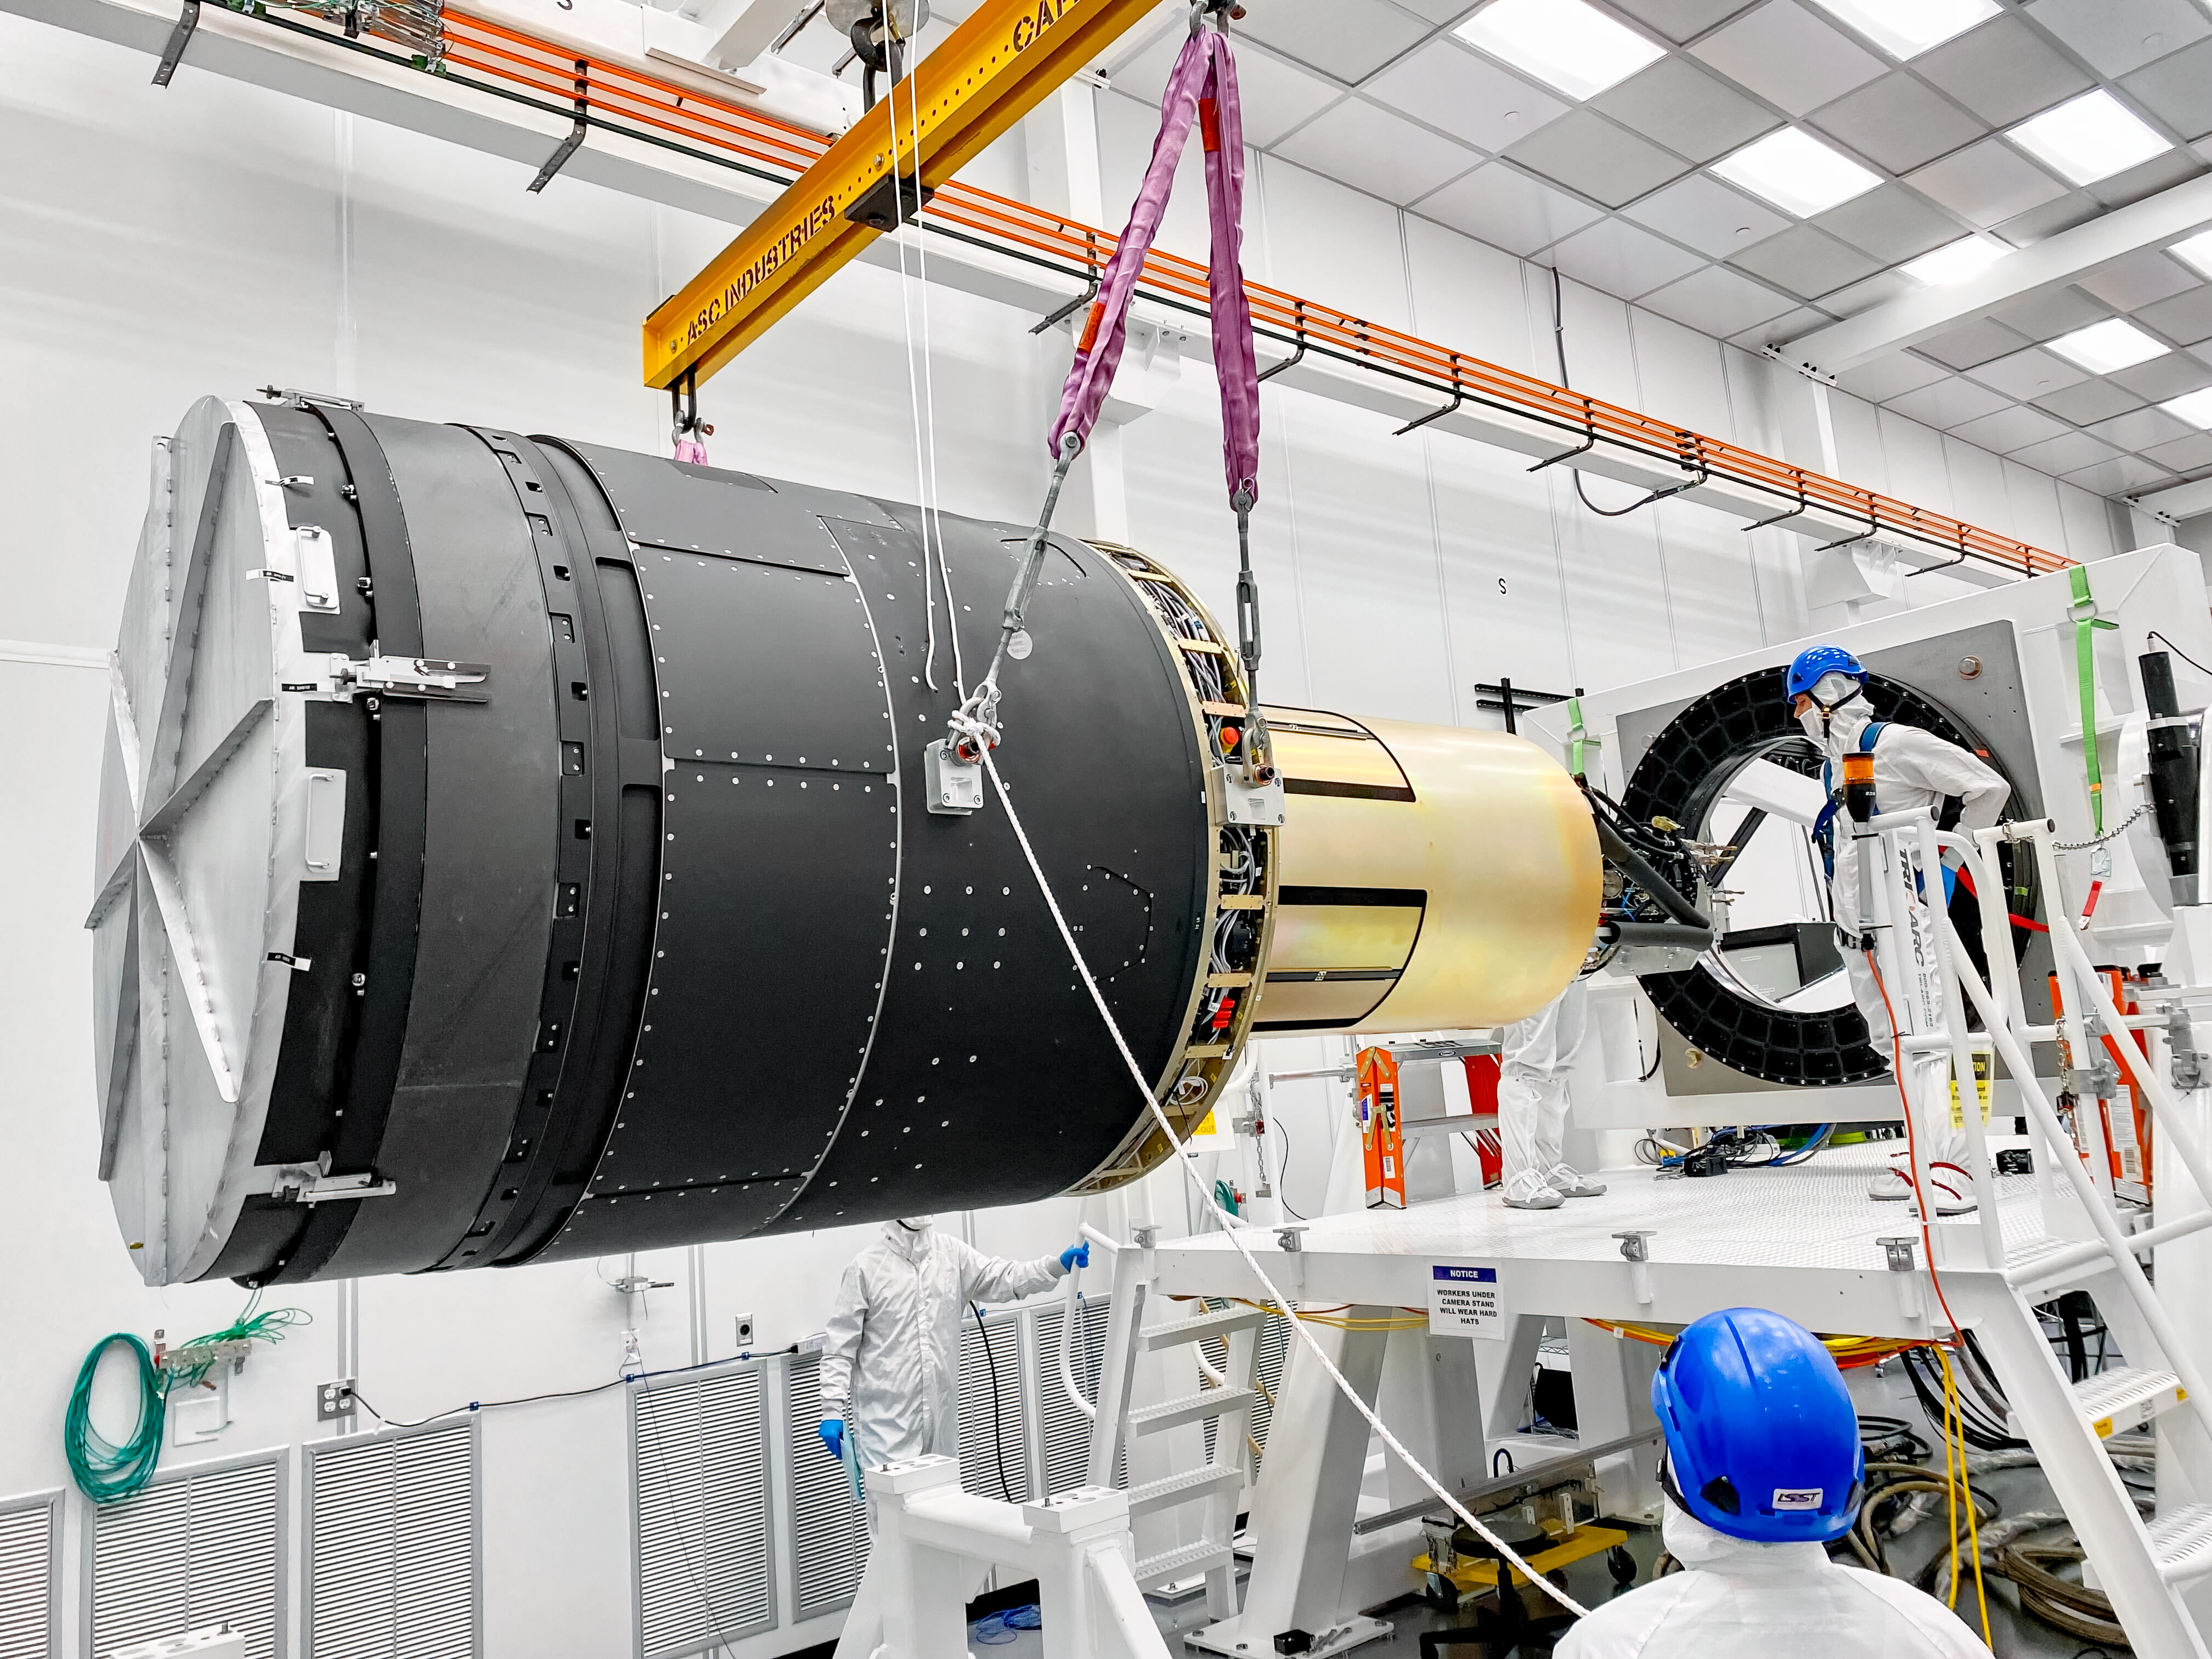

LSST Camera Lift

At SLAC National Accelerator Laboratory, the LSST Camera team recently moved the camera onto the integration stand and are now preparing it for a 10-week functional and electro-optical test run. This was the last big crane lift of the camera before it’s packed for shipping.

Credit: RubinObs/NOIRLab/SLAC/NSF/DOE/AURA